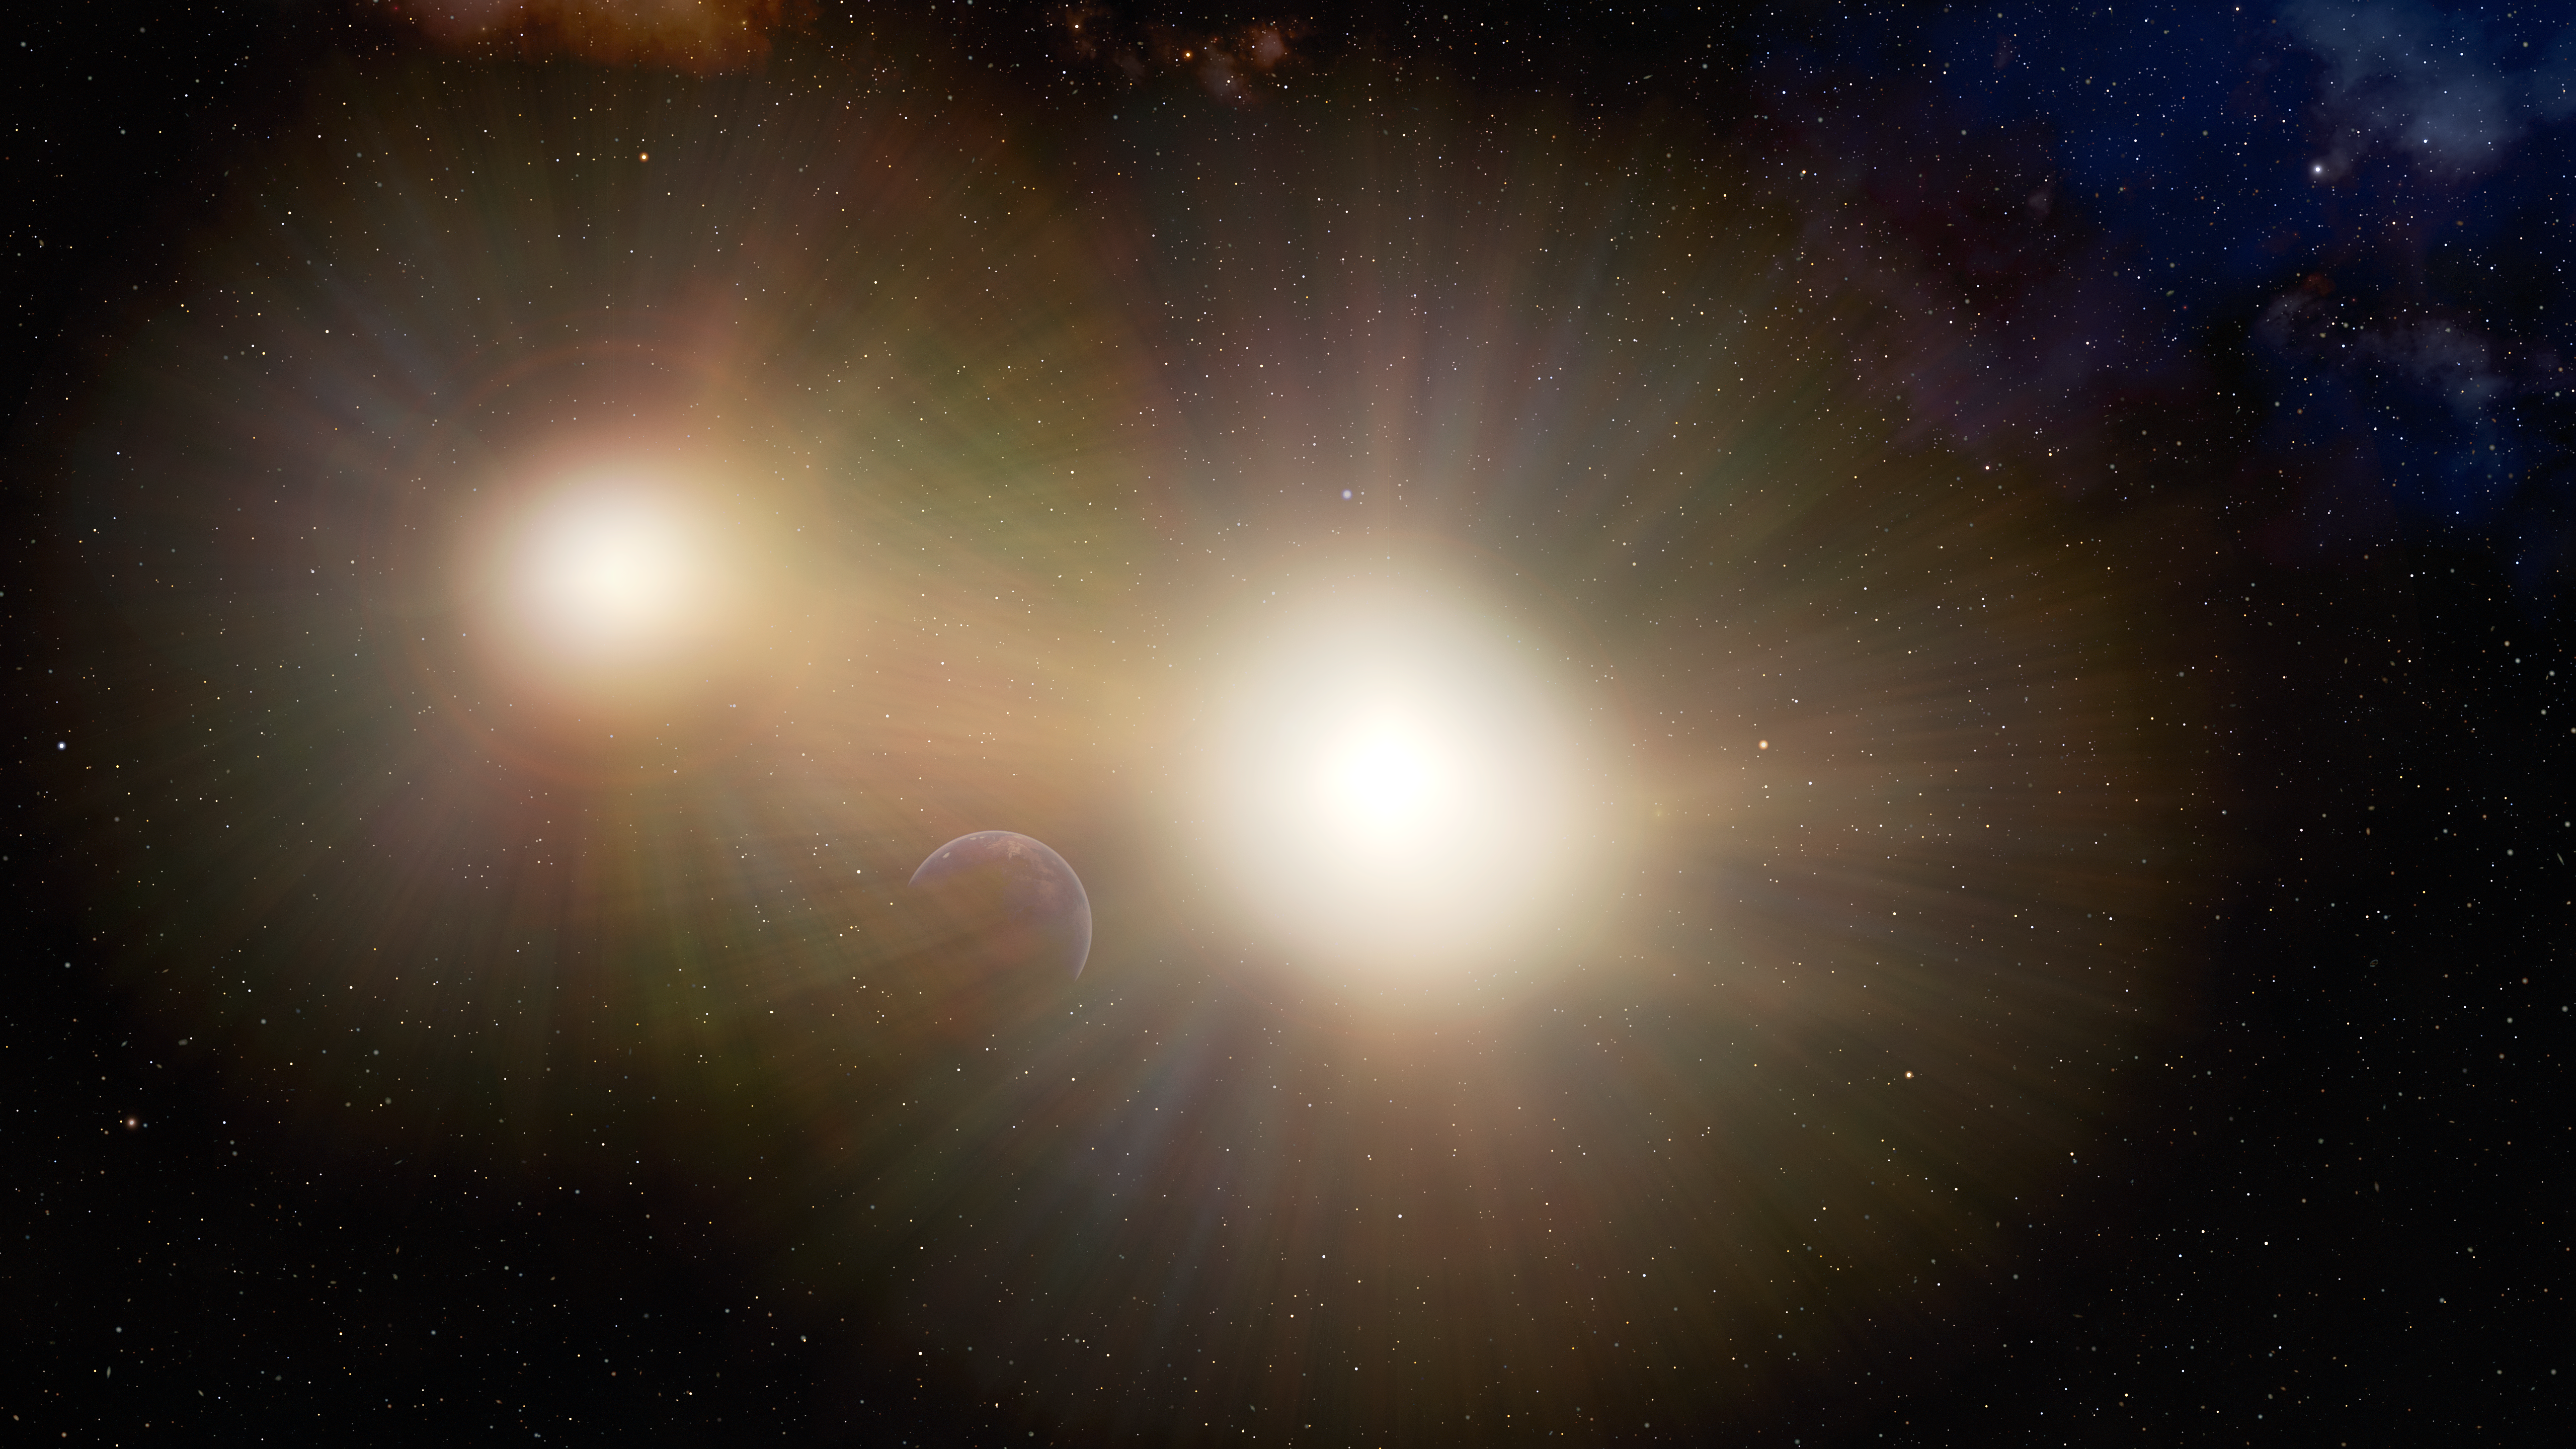

Planet Lost in the Glare of Binary Stars (illustration)

This illustration depicts a planet partially hidden in the glare of its host star and a nearby companion star.

After examining a number of binary stars, astronomers have concluded that Earth-sized planets in many two-star systems might be going unnoticed by transit searches, which look for changes in the light from a star when a planet passes in front of it. The light from the second star makes it more difficult to detect the changes in the host star’s light when the planet passes in front of it.

Credit: International Gemini Observatory/NOIRLab/NSF/AURA/J. da Silva (Spaceengine)